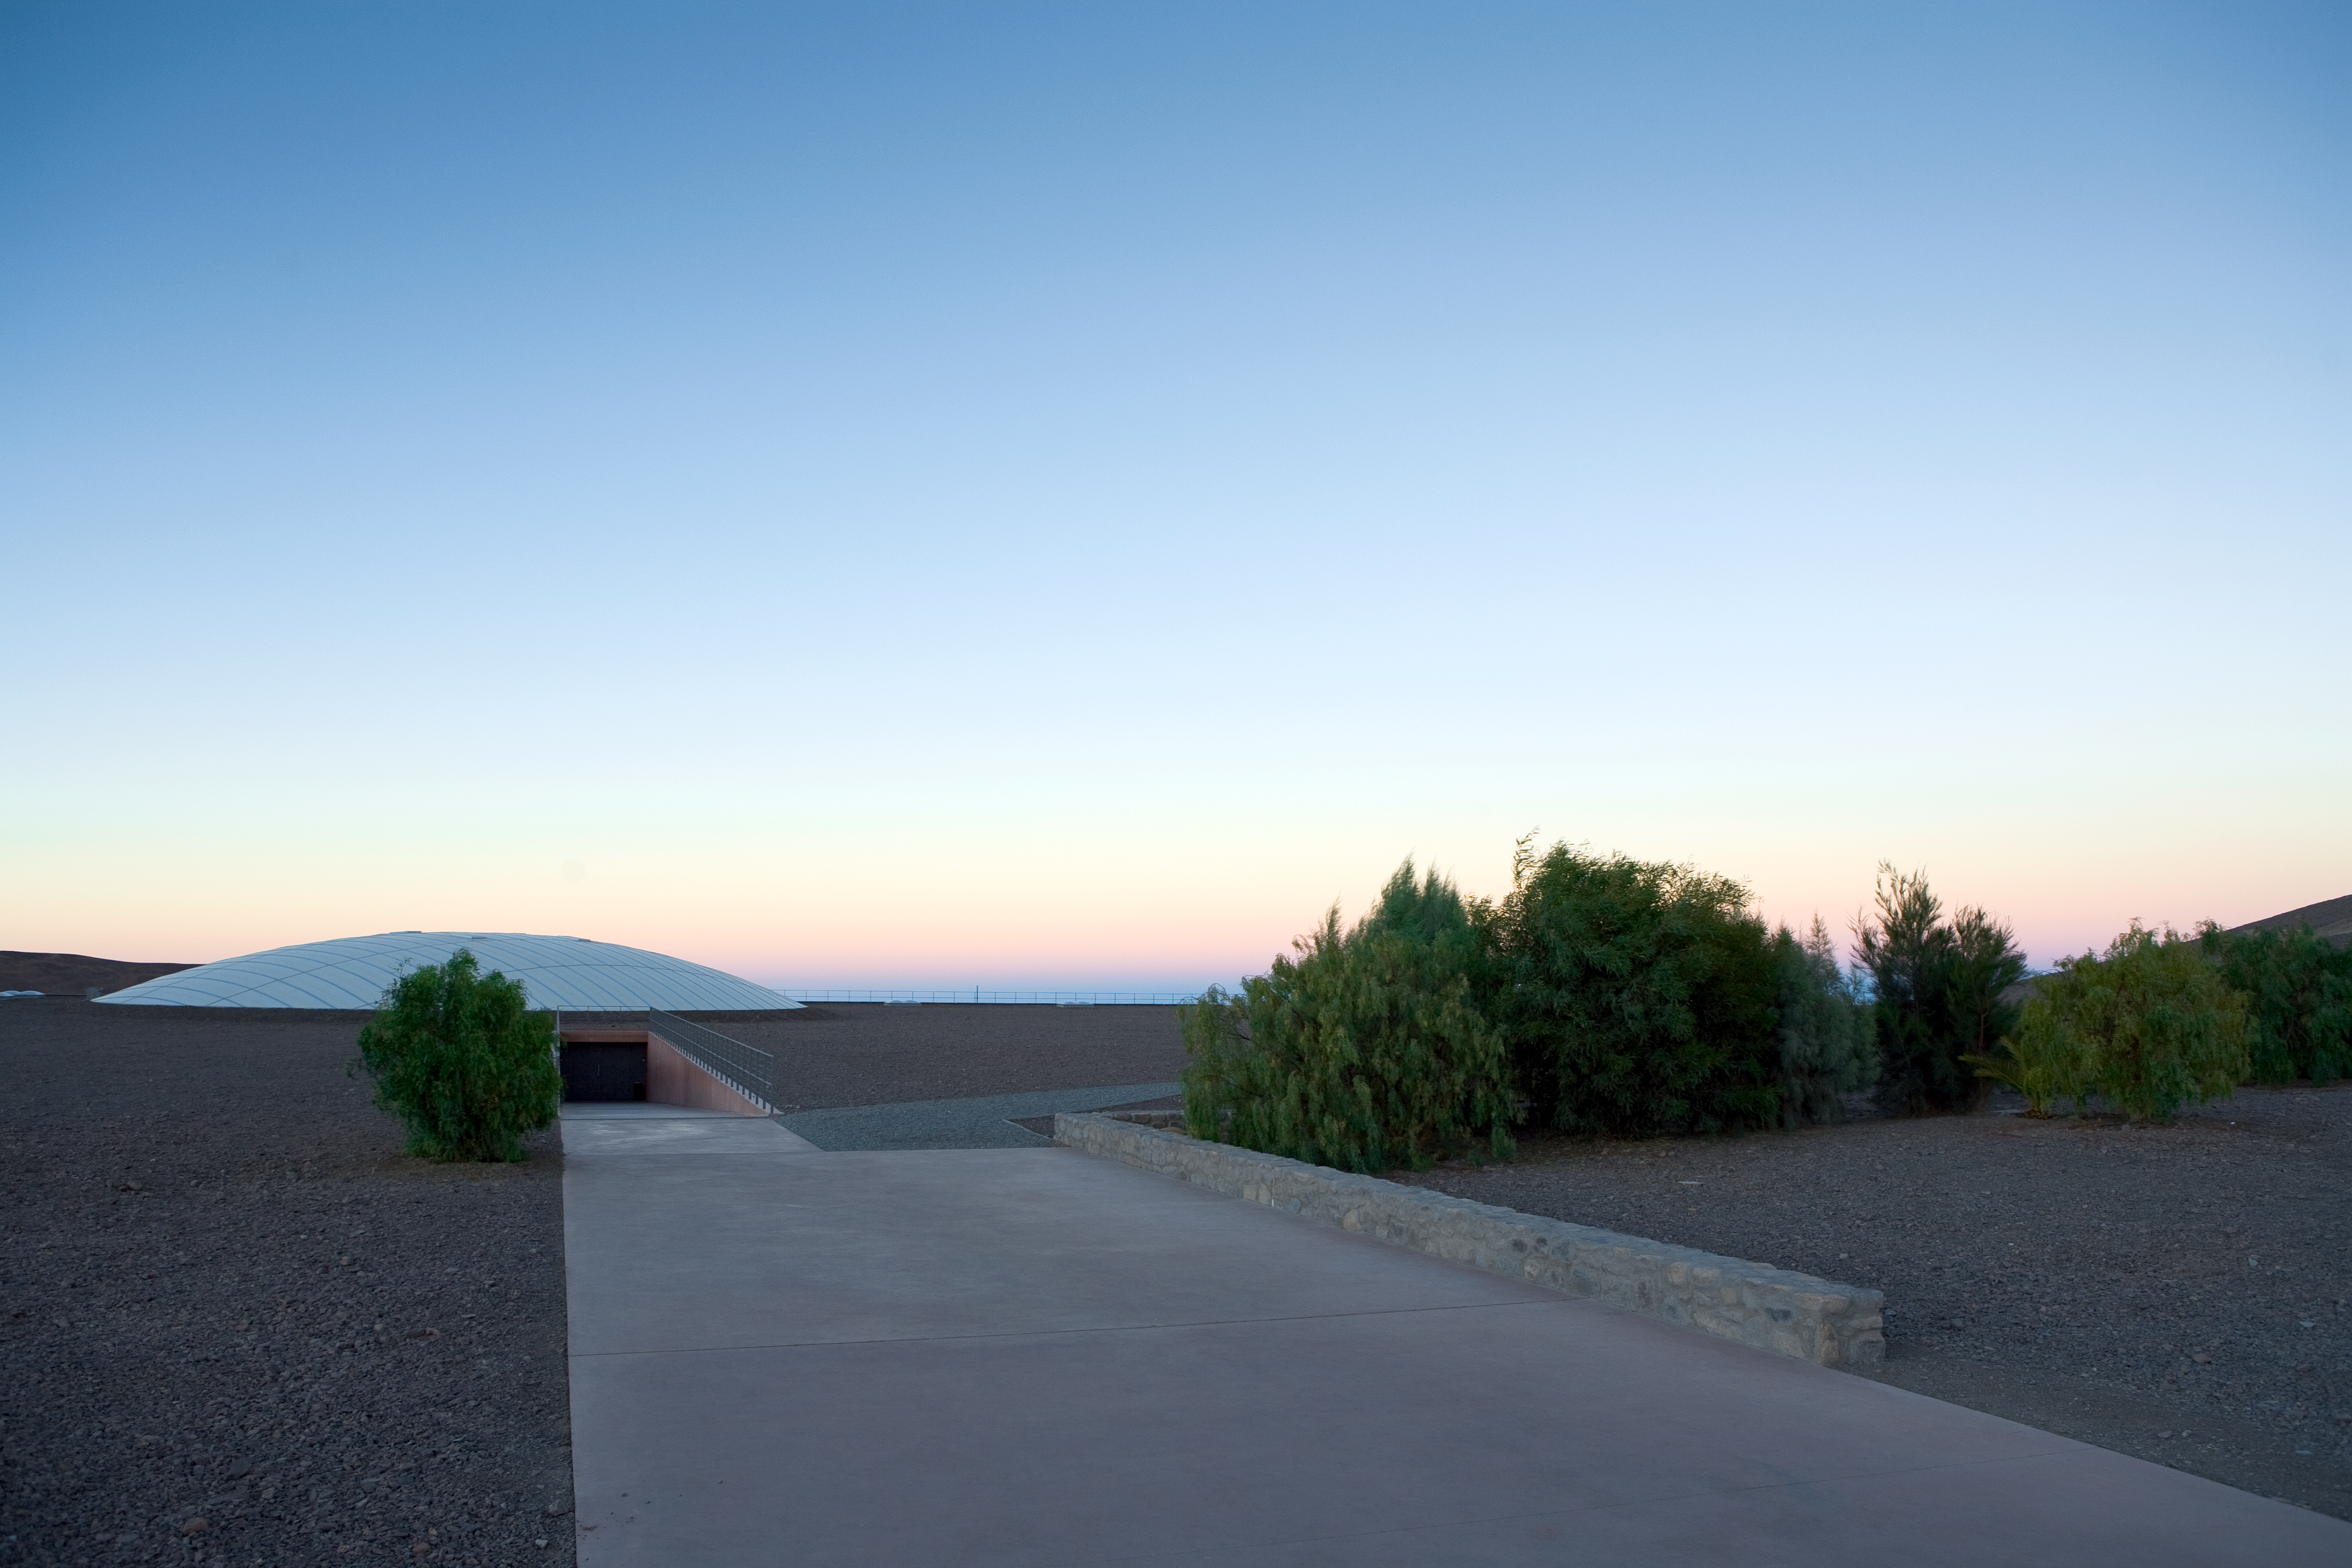

Entering the Paranal Residencia

View of the unusual entrance of the Paranal Residencia, taken towards the west. This award-winning building, designed by German architects Auer+Weber as a partially subterranean L-shape, remains almost completely hidden and perfectly integrated into the landscape of one of the driest deserts on Earth. Only the west facade, where the windows of the 108 rooms are visible, together with the 35-metre-diameter dome which gives light to the whole central area of the building can be seen. ESO Paranal Observatory is located some 120 km south of Antofagasta, in the northern Chile.

Credit: ESO